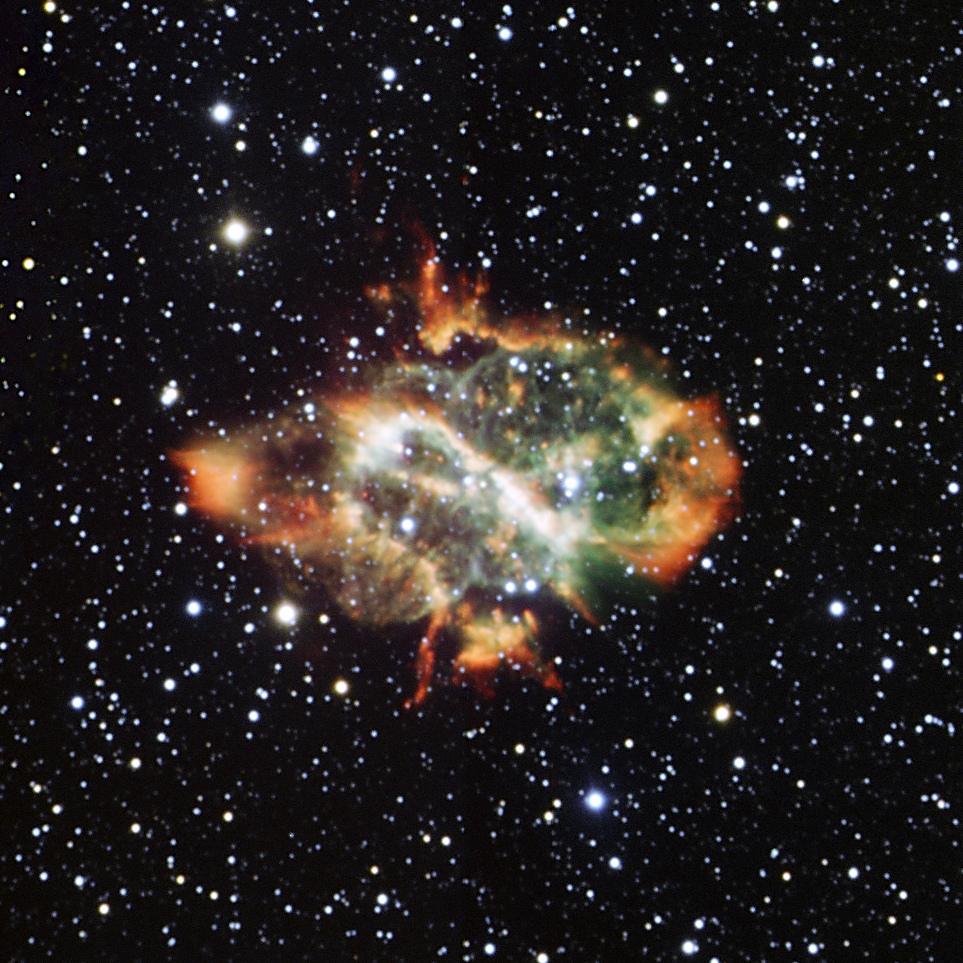

Dying star puffs a cosmic dragon

NGC 5189 is a planetary nebula with an oriental twist. Similar in appearance to a Chinese dragon, these red and green cosmic fireworks are the last swansong of a dying star.

At the end of its life, a star with a mass less than eight times that of the Sun will blow its outer layers away, giving rise to a planetary nebula. Some of these stellar puffballs are almost round, resembling huge soap bubbles or giant planets (hence the name), but others, such as NGC 5189 are more intricate.

In particular, this planetary nebula exhibits a curious “S”-shaped profile, with a central bar that is most likely the projection of an inner ring of gas discharged by the star, seen edge on. The details of the physical processes producing such a complex symmetry from a simple, spherical star are still the object of astronomical controversy. One possibility is that the star has a very close (but unseen) companion. Over time the orbits drift due to precession and this could result in the complex curves on the opposite sides of the star visible in this image.

This image has been taken with the New Technology Telescope at ESO’s La Silla Observatory in Chile, using the now decommissioned EMMI instrument. It is a combination of exposures taken through different narrowband filters, each designed to catch only the light coming from the glow of a given chemical element, namely hydrogen, oxygen and nitrogen.

Credit: ESO